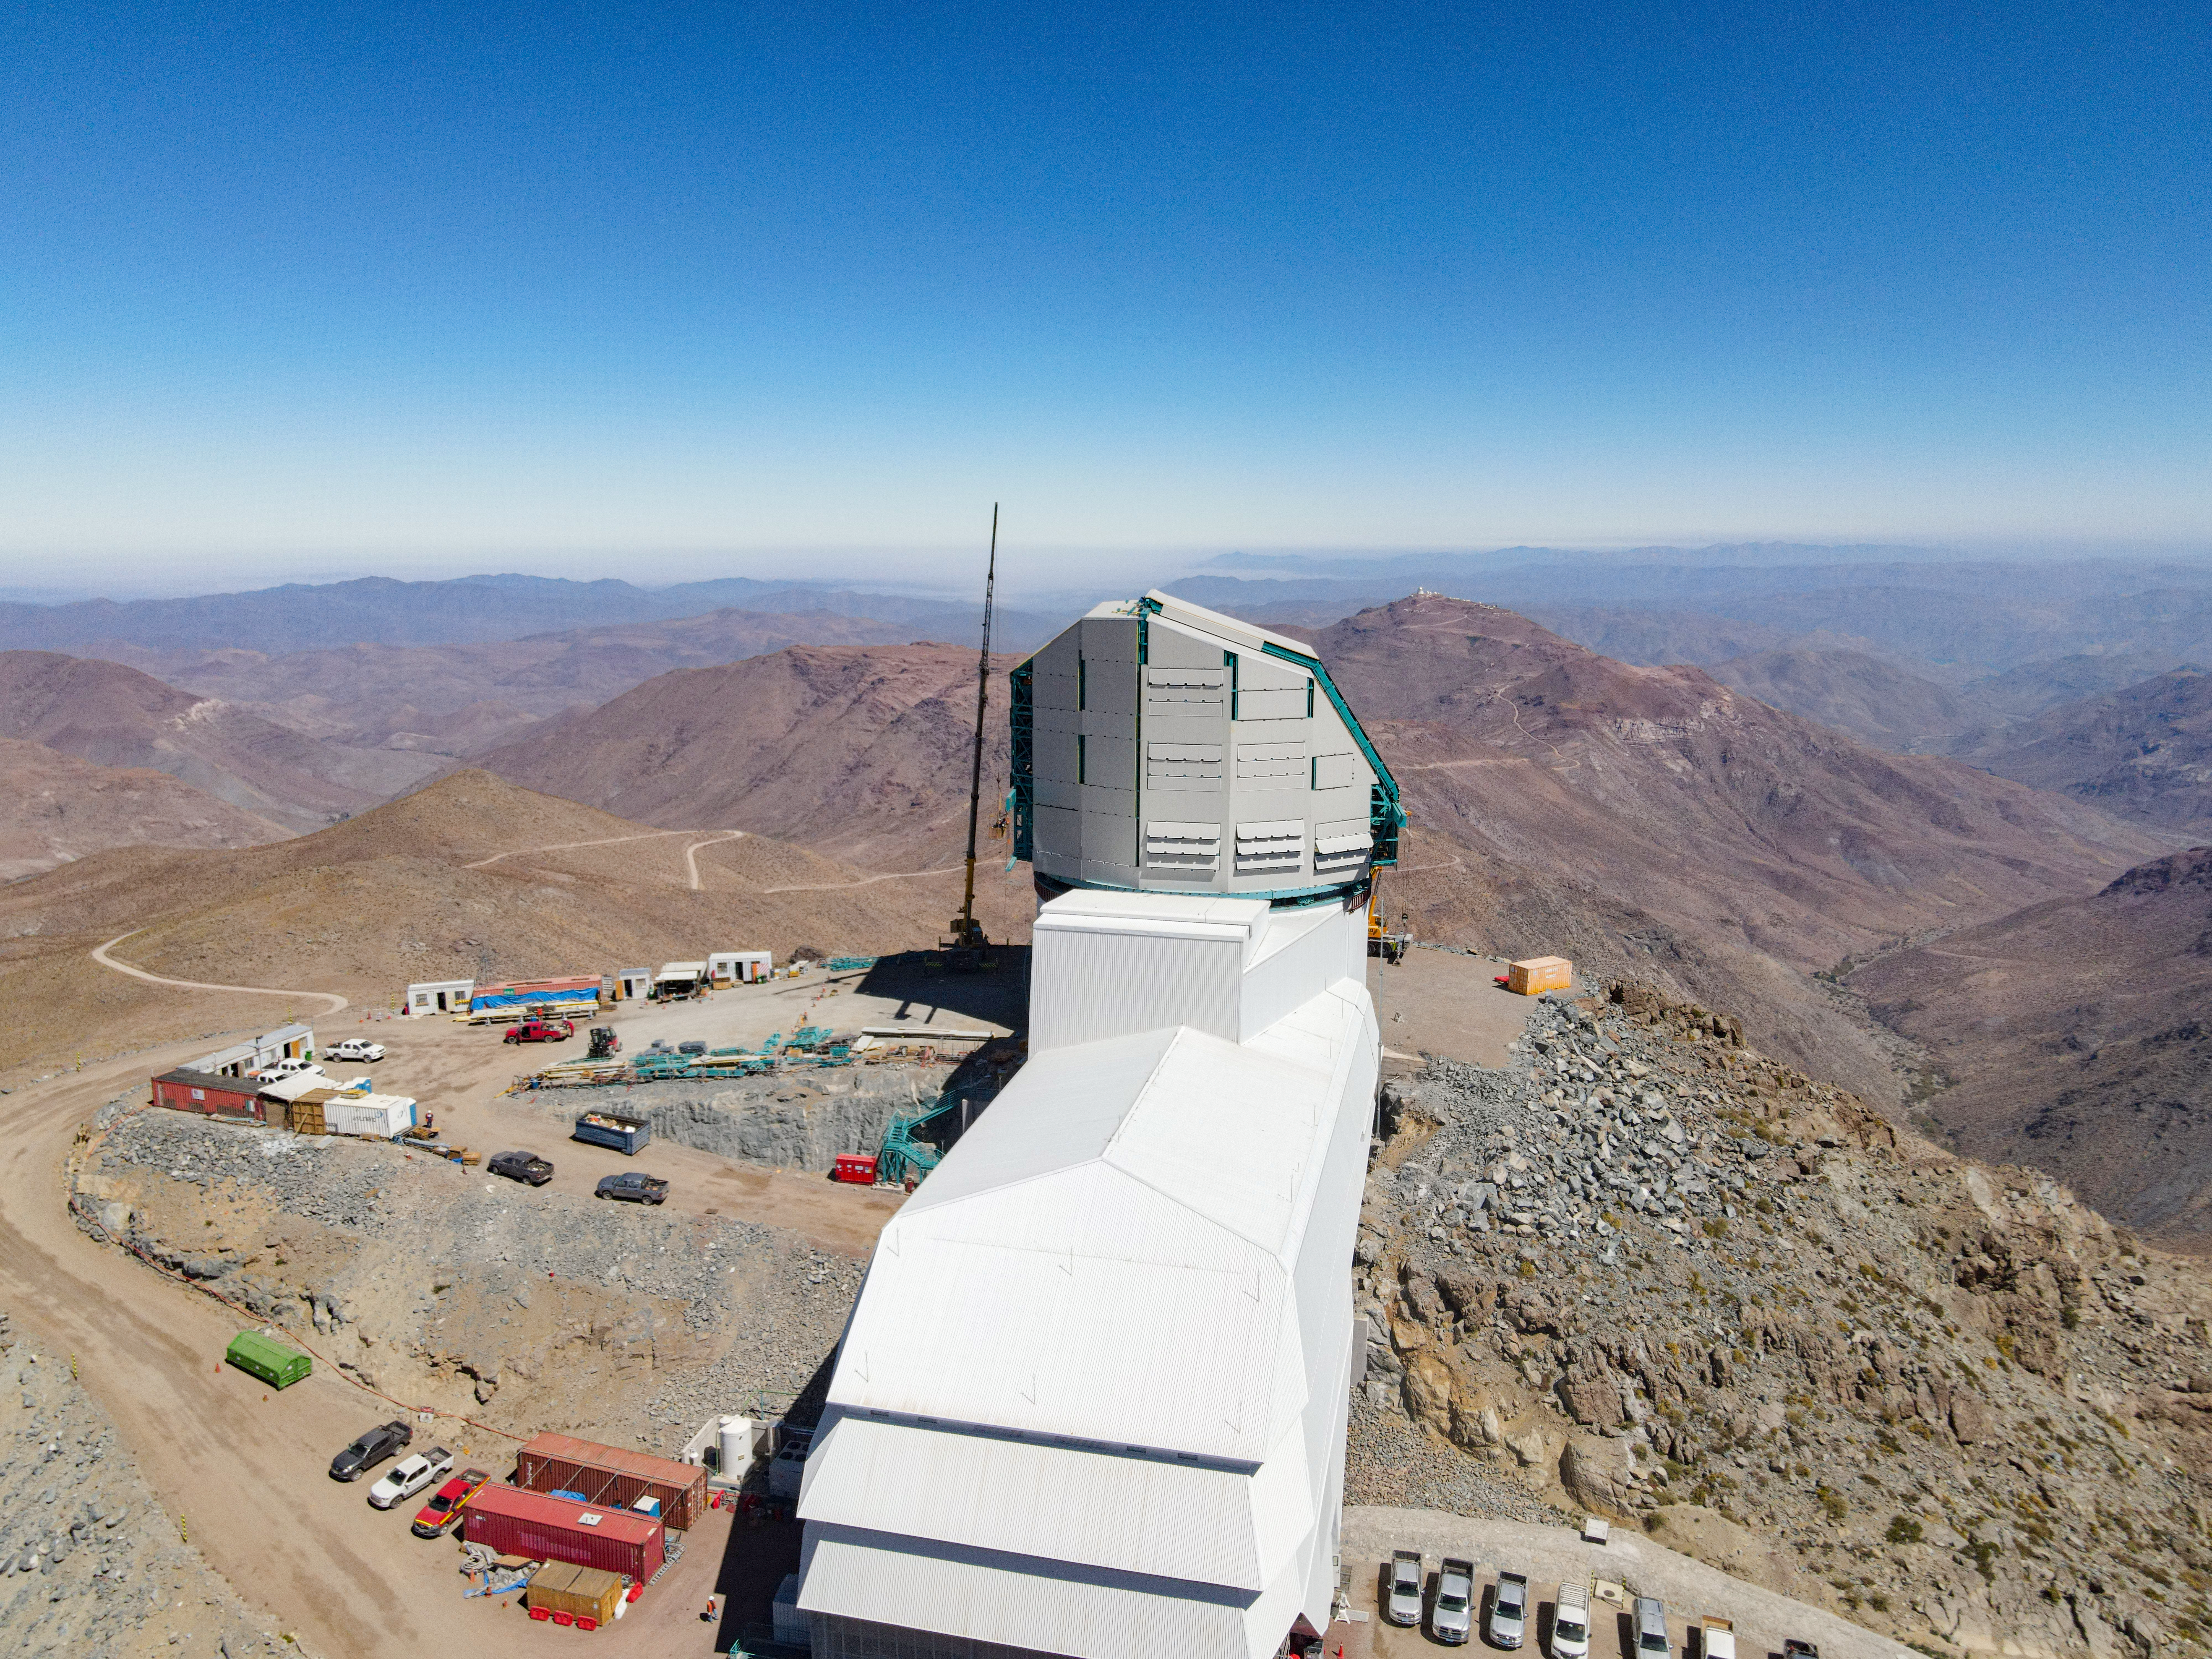

Drone View of Vera C. Rubin Observatory

Aerial drone view of the construction of the Vera C. Rubin Observatory on the summit as of mid-December 2020.

Credit: Rubin Observatory/NSF/AURA